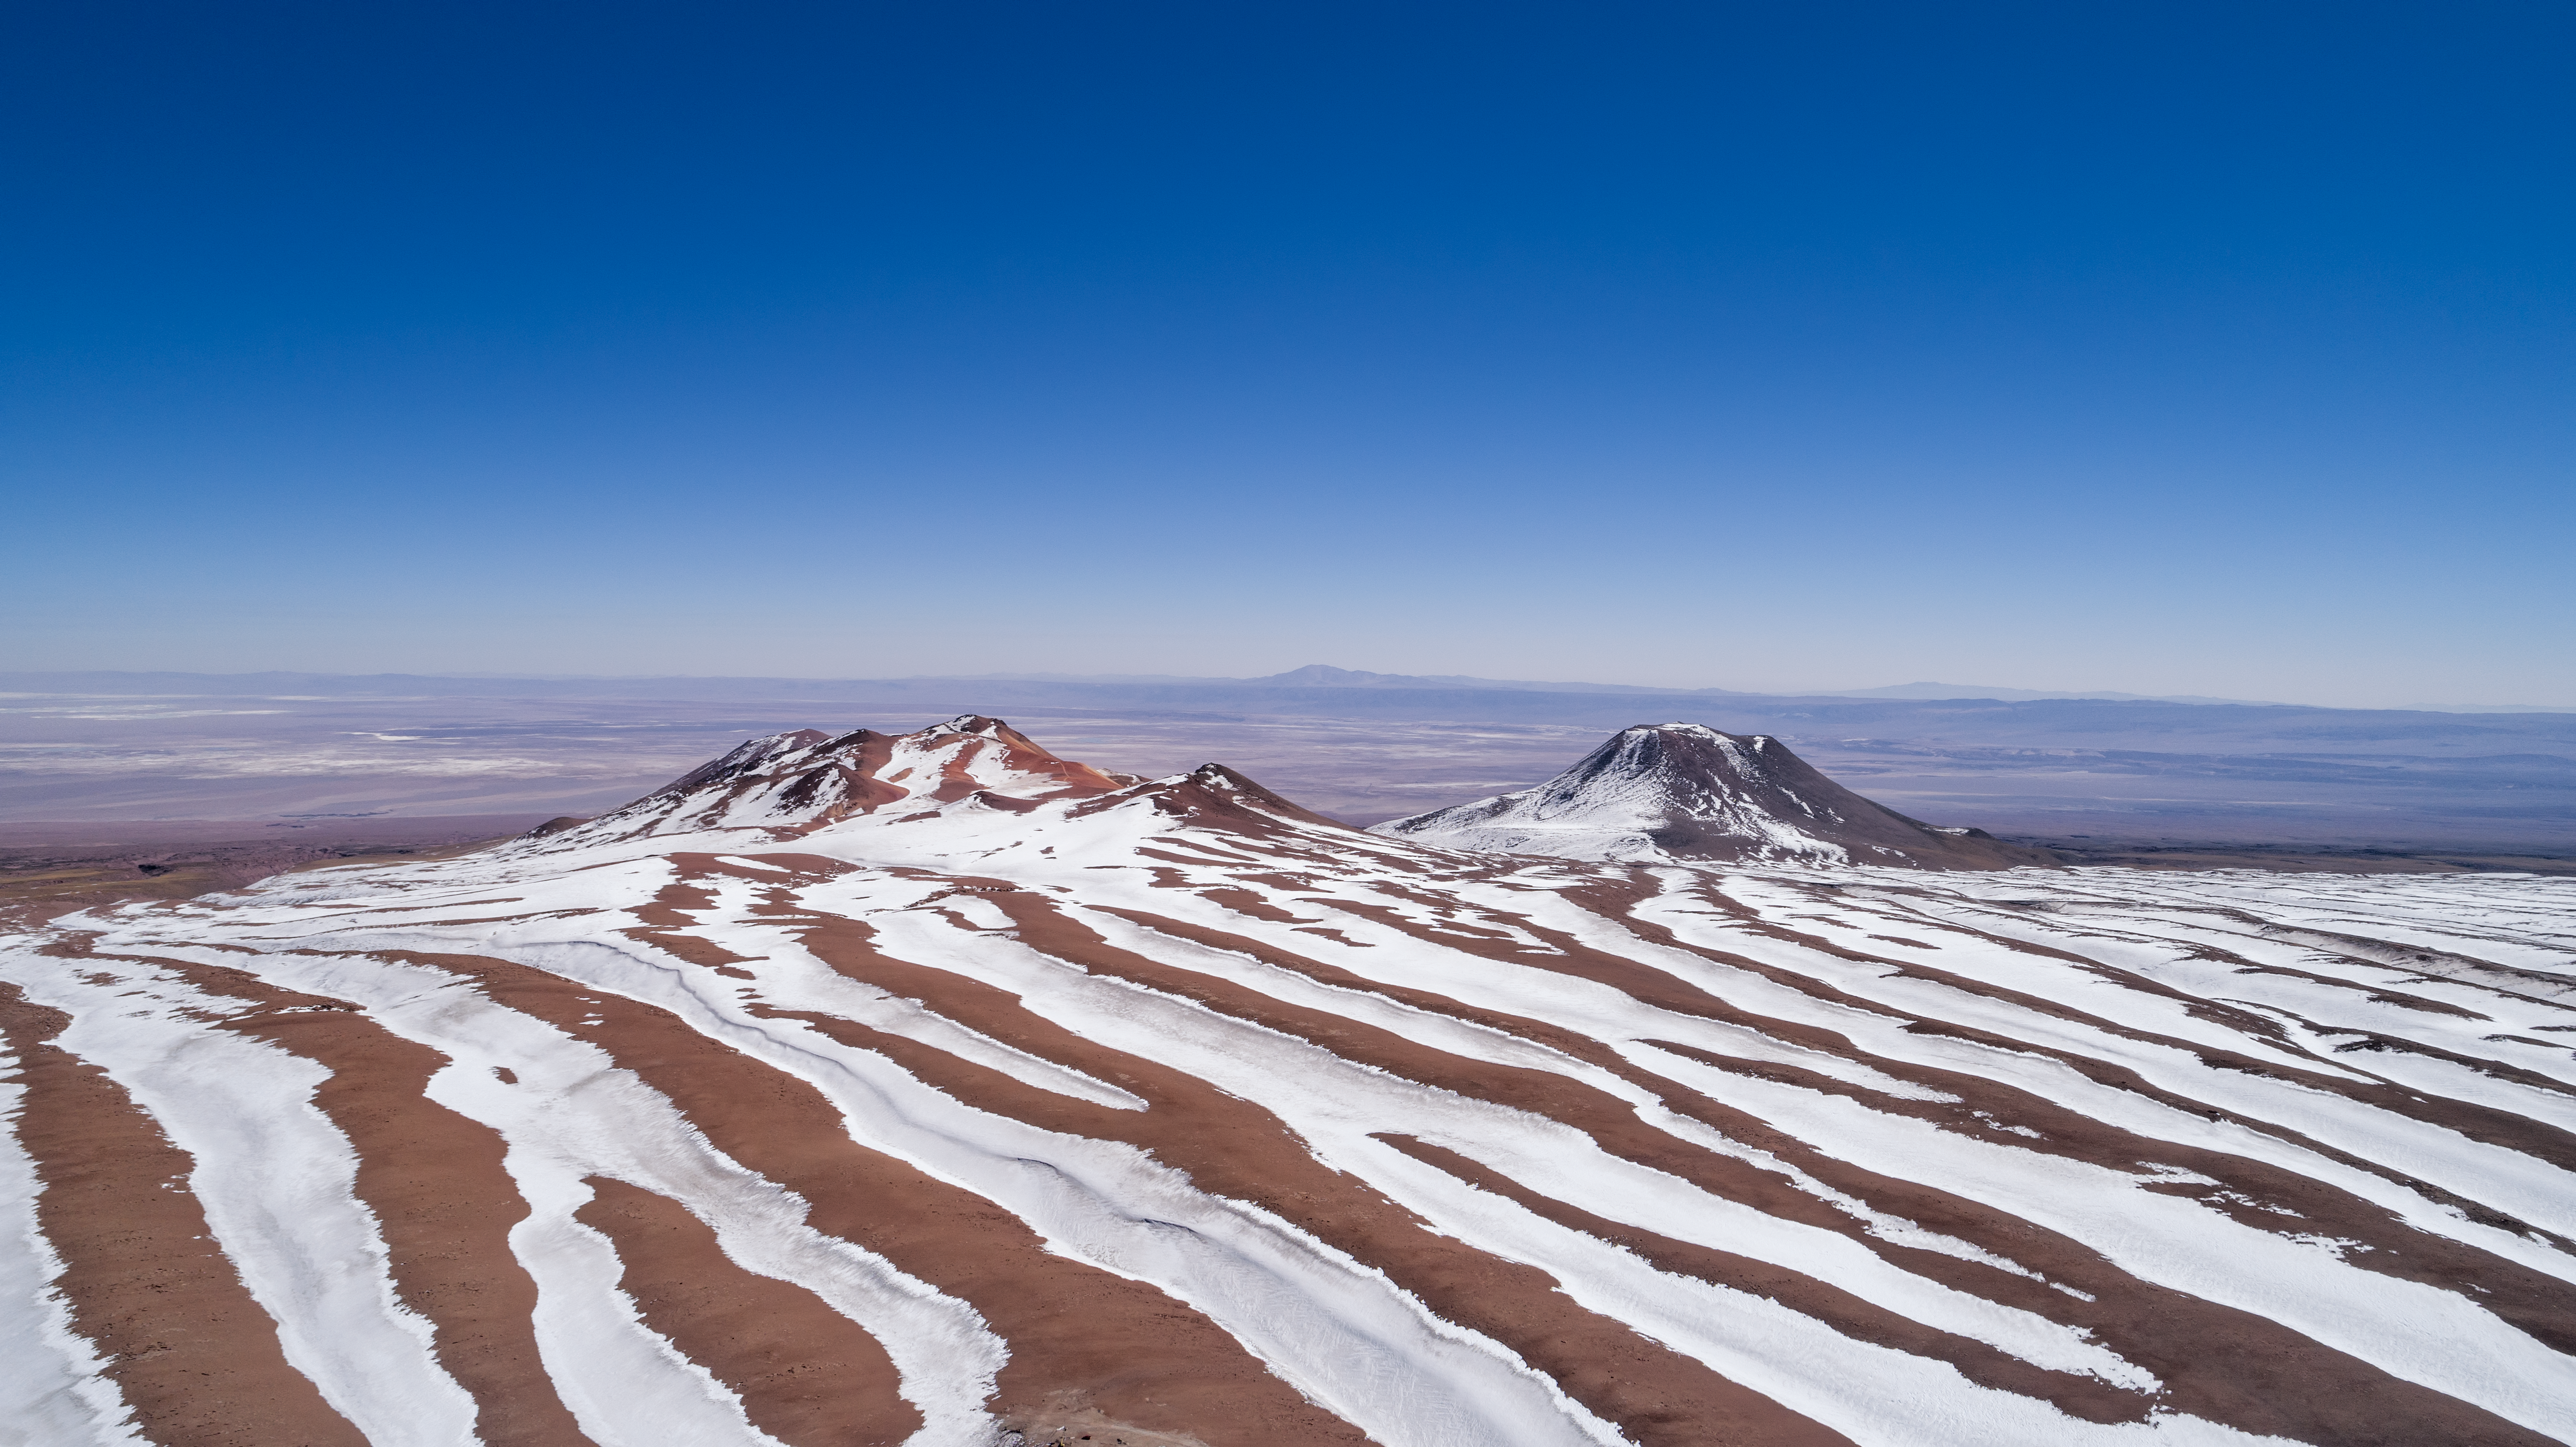

The Atacama's striking stripes

This striking image captures the changing landscape of the Chajnantor plateau, around 5000 meters above sea level in Chile's Atacama desert. During winter, snow paints the sand with white streaks filling the rippling landscape.

Credit: ALMA (ESO/NAOJ/NRAO)